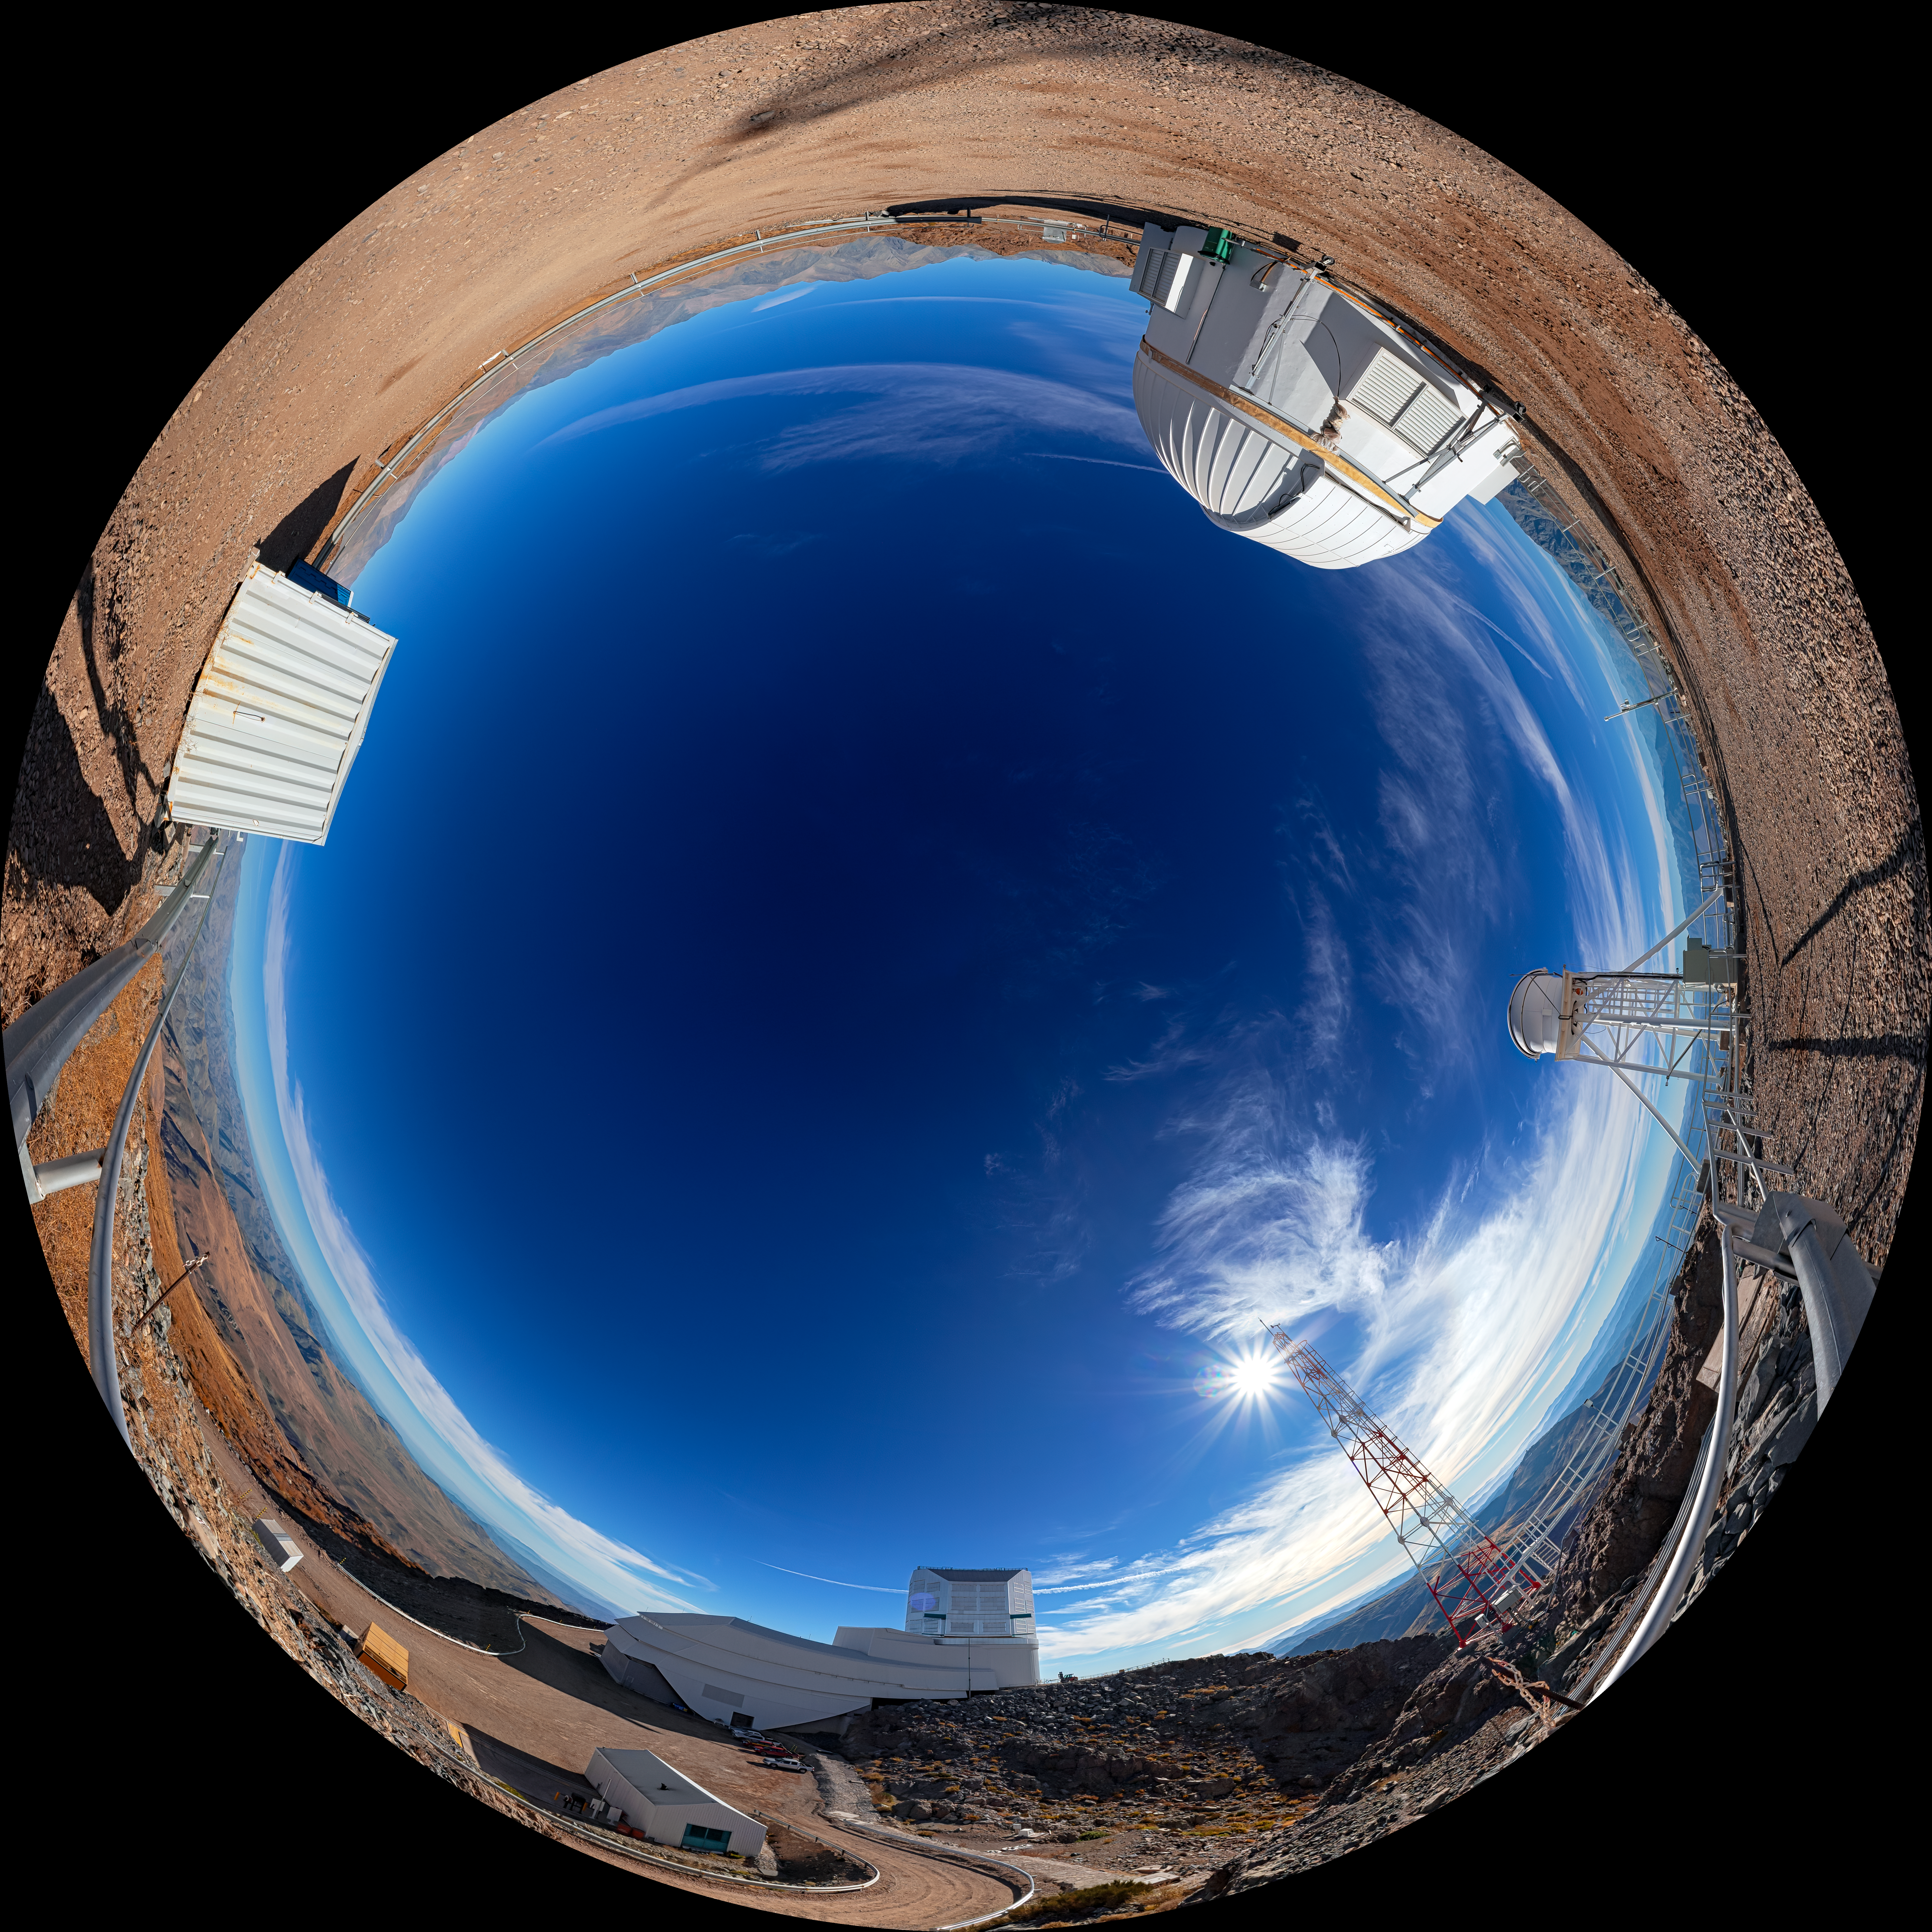

Outside Rubin Auxiliary Telescope (Fulldome)

A fulldome view outside the Rubin Auxiliary Telescope on Cerro Pachón. A 360-degree panorama is also available.

Credit: RubinObs/NOIRLab/SLAC/NSF/DOE/AURA/P. Horálek (Institute of Physics in Opava)